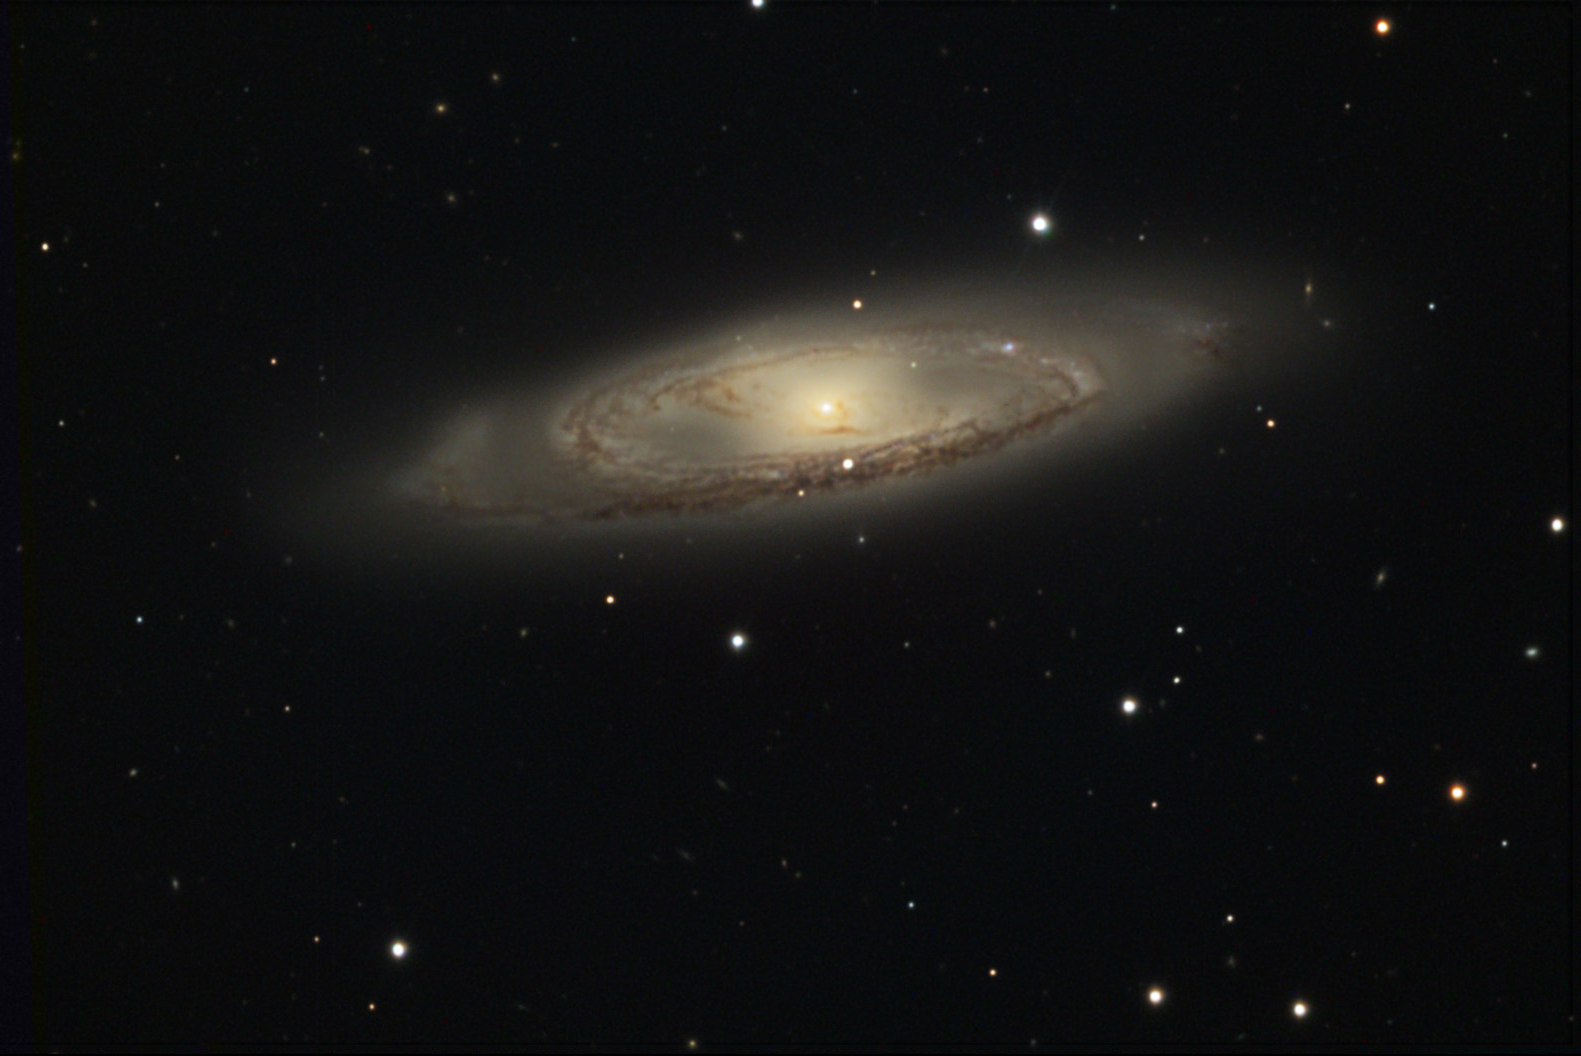

M65

M65 is a member of the Leo Triplet of galaxies, along with its neighbors M66 and NGC 3628.

This image was taken as part of Advanced Observing Program (AOP) program at Kitt Peak Visitor Center during 2014.

Credit: KPNO/NOIRLab/NSF/AURA/Doc. G. and Dick Goddard/Adam Block